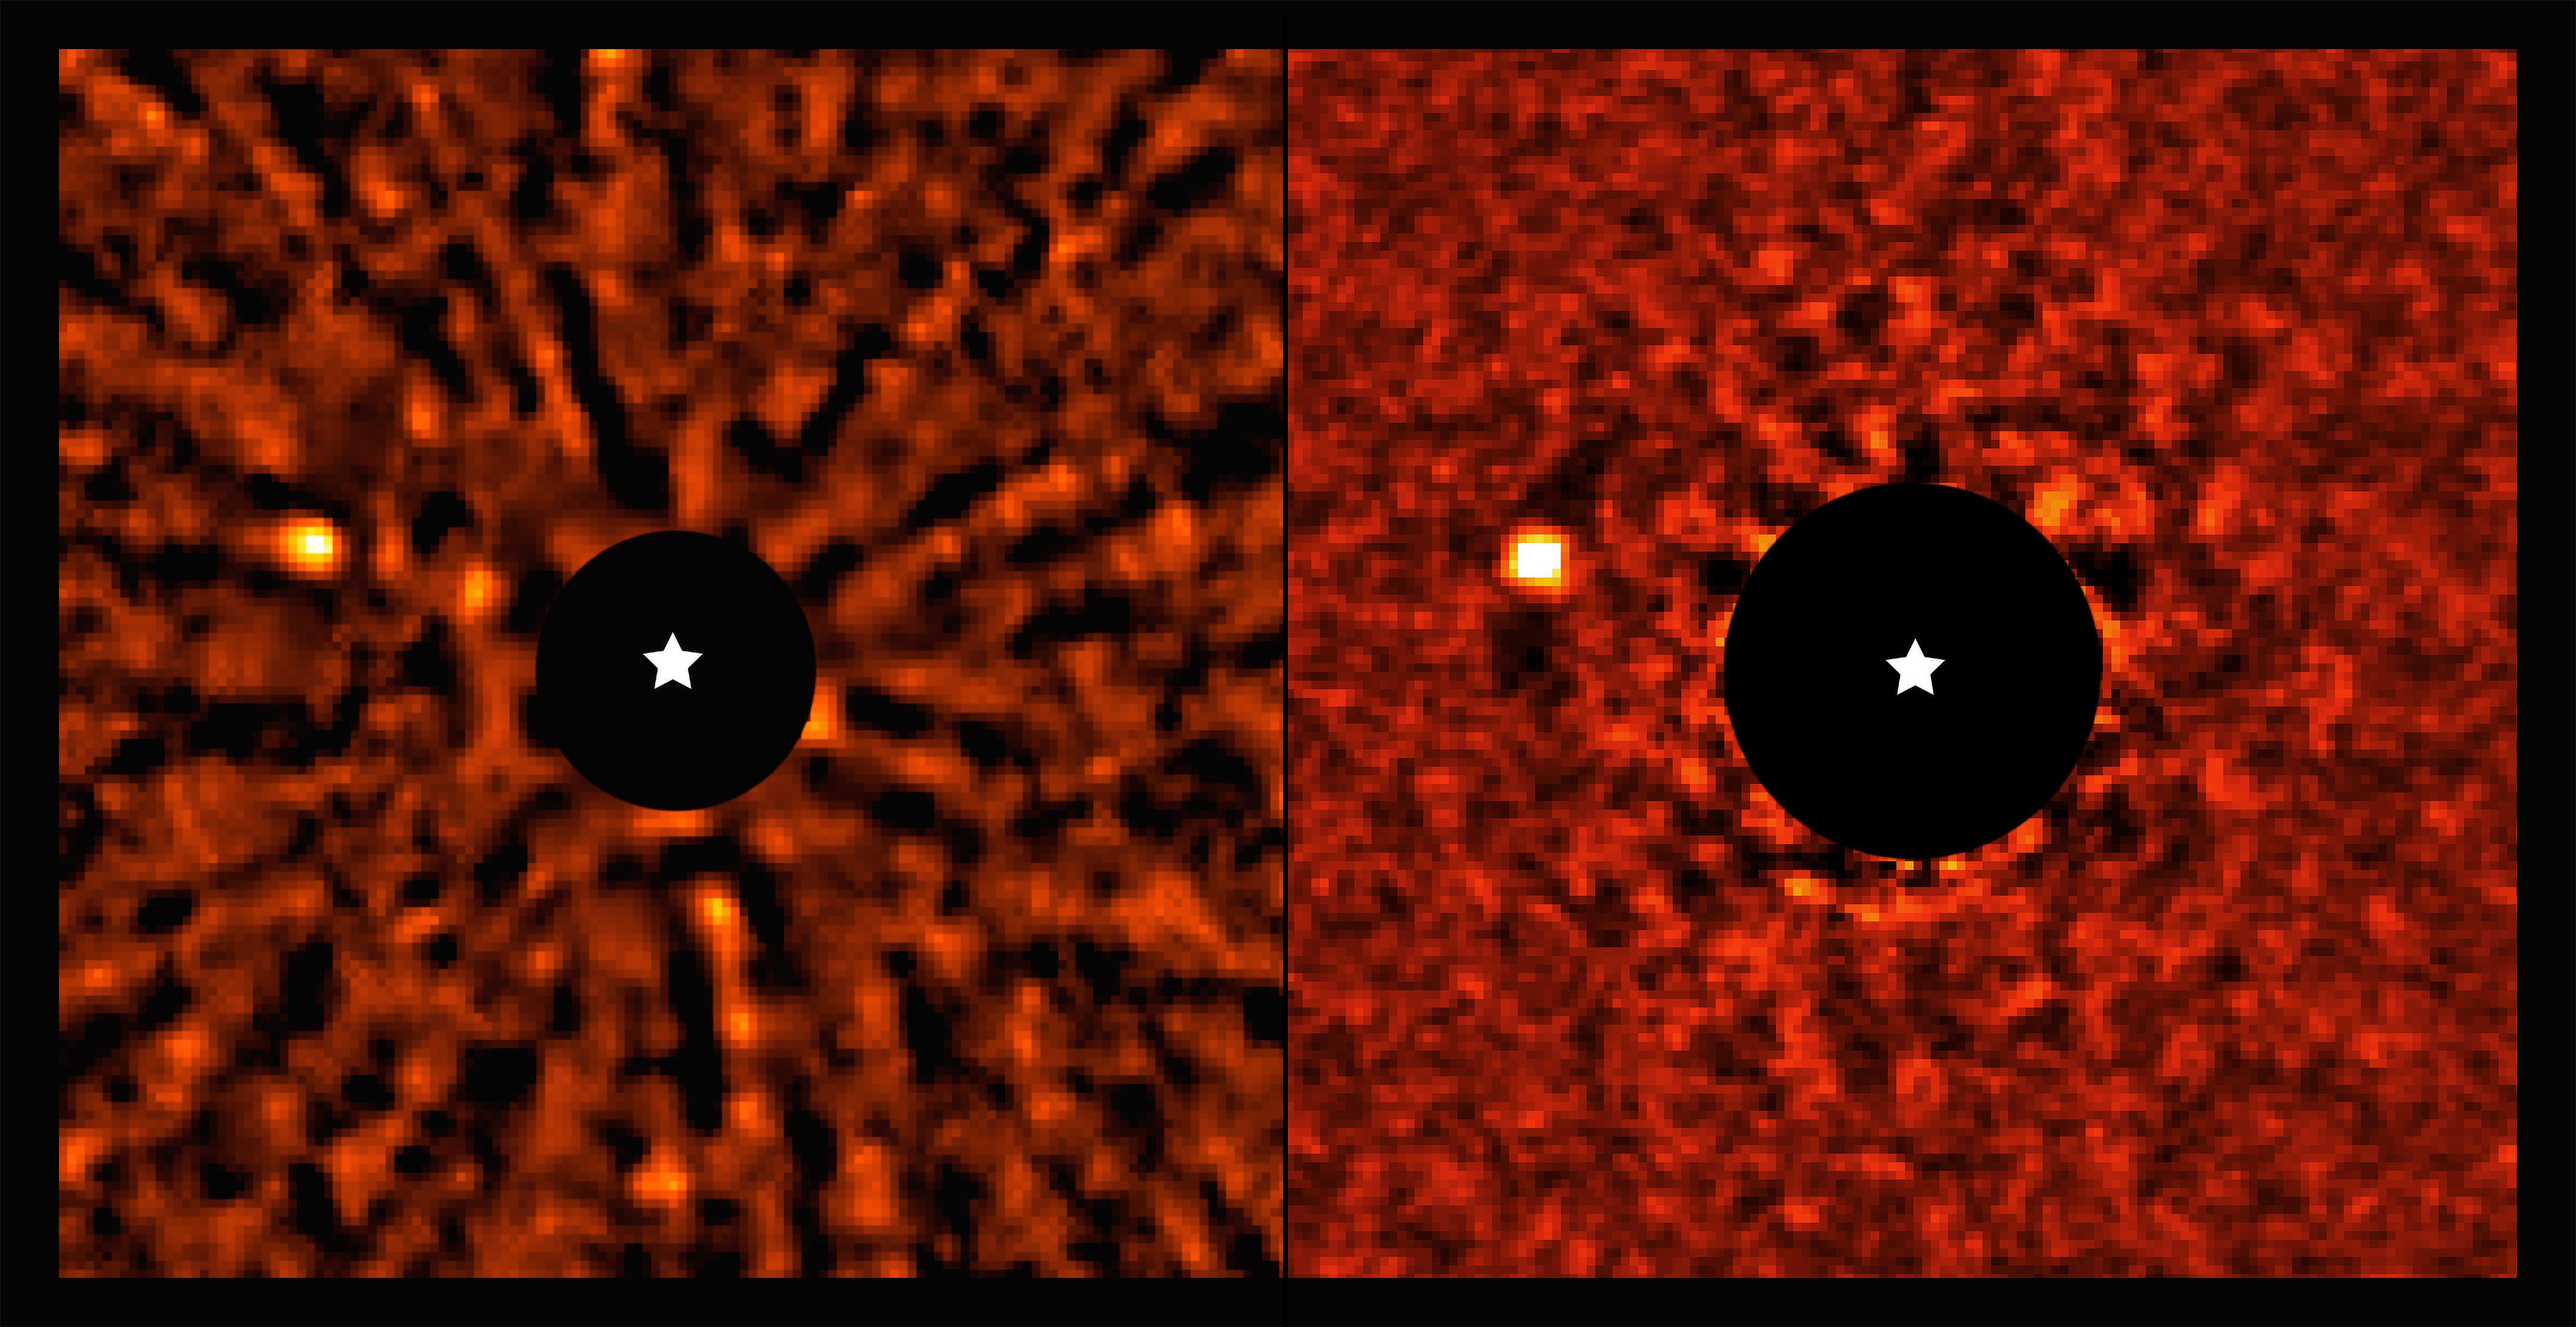

Spotting a hidden exoplanet

No, you’re not seeing double: this Picture of the Week shows two images of a Jupiter-like planet that orbits the star AF Leporis. The planet has been imaged by two independent groups of astronomers using the SPHERE instrument on ESO’s Very Large Telescope (VLT) in Chile. But why did they target this particular star?

The two groups, led by Dino Mesa (INAF, Italy) and Robert De Rosa (ESO, Chile), studied star catalogues from the European Space Agency’s Hipparcos and Gaia satellites. Over the years, these two space missions have accurately pinpointed the position and motion of stars in our galaxy using astrometry. Planets exert a gravitational tug on their host stars, perturbing their trajectory on the sky. The two teams found that the star AF Leporis exhibited such a disturbed trajectory, a telltale sign that a planet could be hiding there.

As the two groups took a closer look at this system with the VLT, they managed to directly image the planet that orbits AF Leporis. They both used the SPHERE instrument, which corrects the blurring caused by atmospheric turbulence using adaptive optics, and also blocks the light from the star with a special mask, revealing the planet next to it. They found that the planet is just a few times more massive than Jupiter, making it the lightest exoplanet detected with the combined use of astrometric measurements and direct imaging.

The AF Leporis system shares similar features to our Solar System. The star has roughly the same mass, size and temperature as the Sun, and the planet orbits it at a distance similar to that between Saturn and the Sun. The system also has a debris belt with similar characteristics as the Kuiper belt. Since the AF Leporis system is only 24 million years old ––about 200 times younger than the Sun–– further studies of this system can shed light on how our own Solar System was formed.

Credit: ESO/Mesa, De Rosa et al.